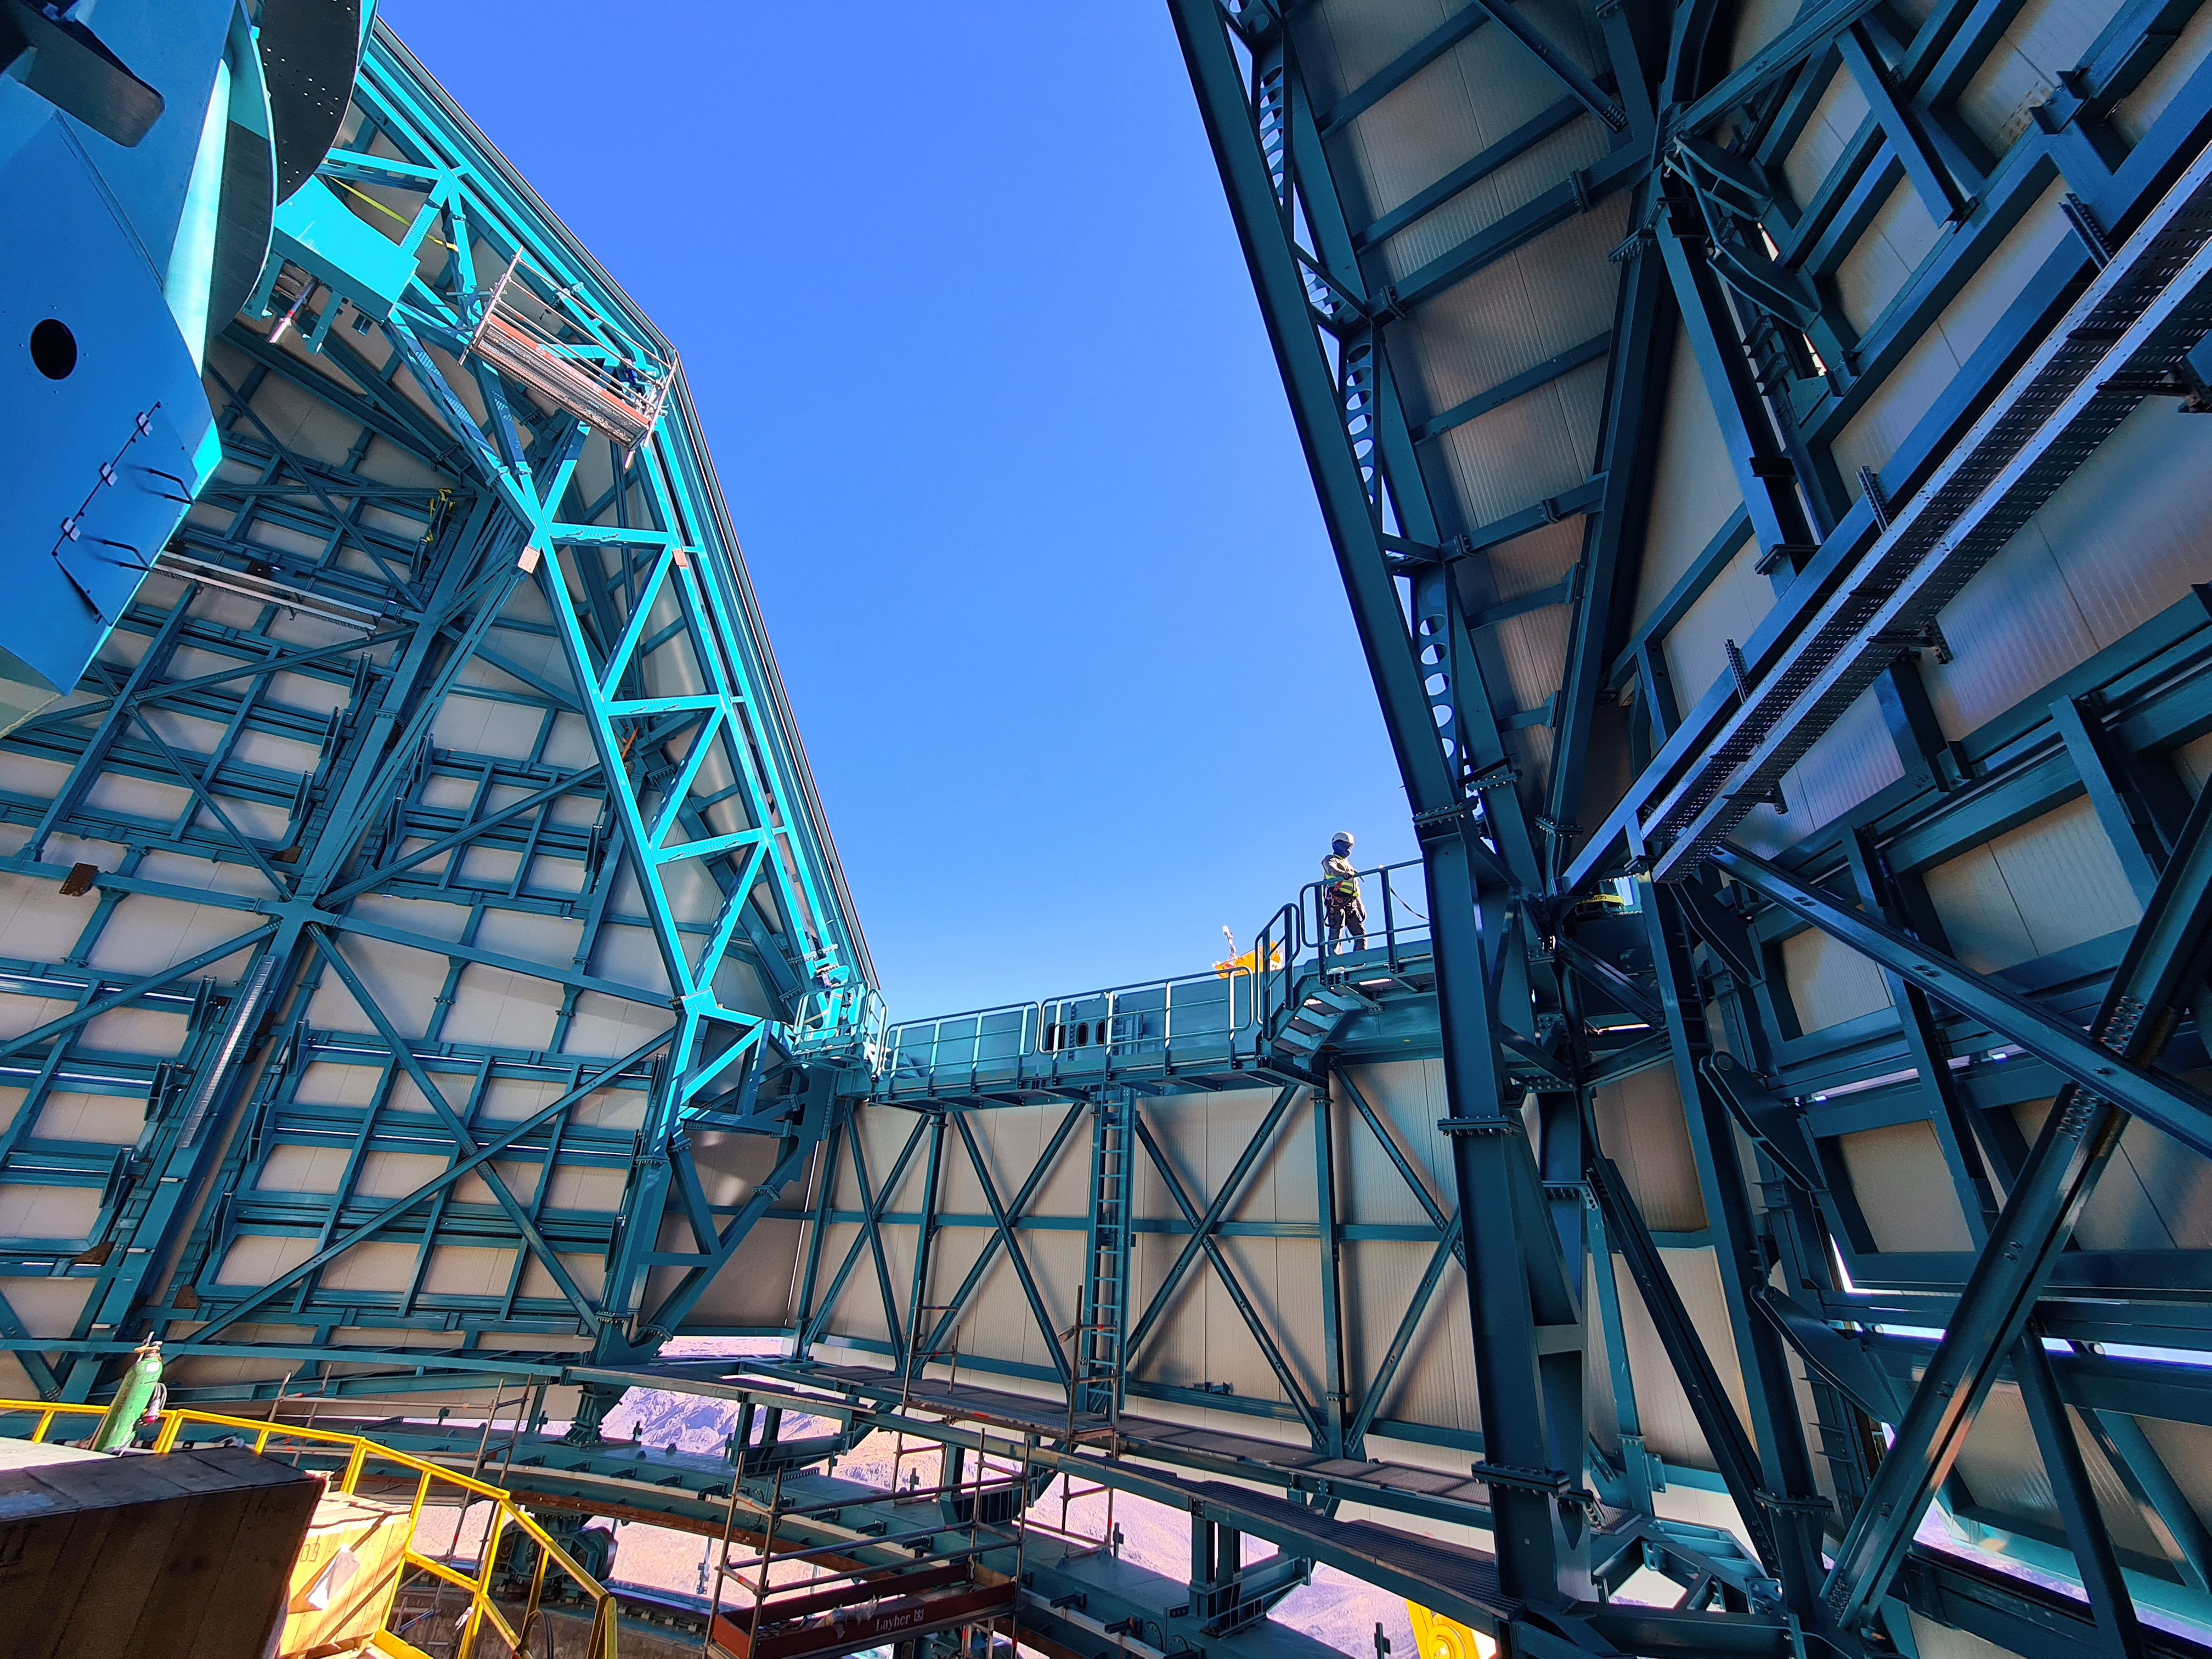

Installing Rubin's Crane

Installation of the bridge crane inside the Rubin Dome.

Credit: Vera C. Rubin Observatory/NOIRLab/AURA/NSF